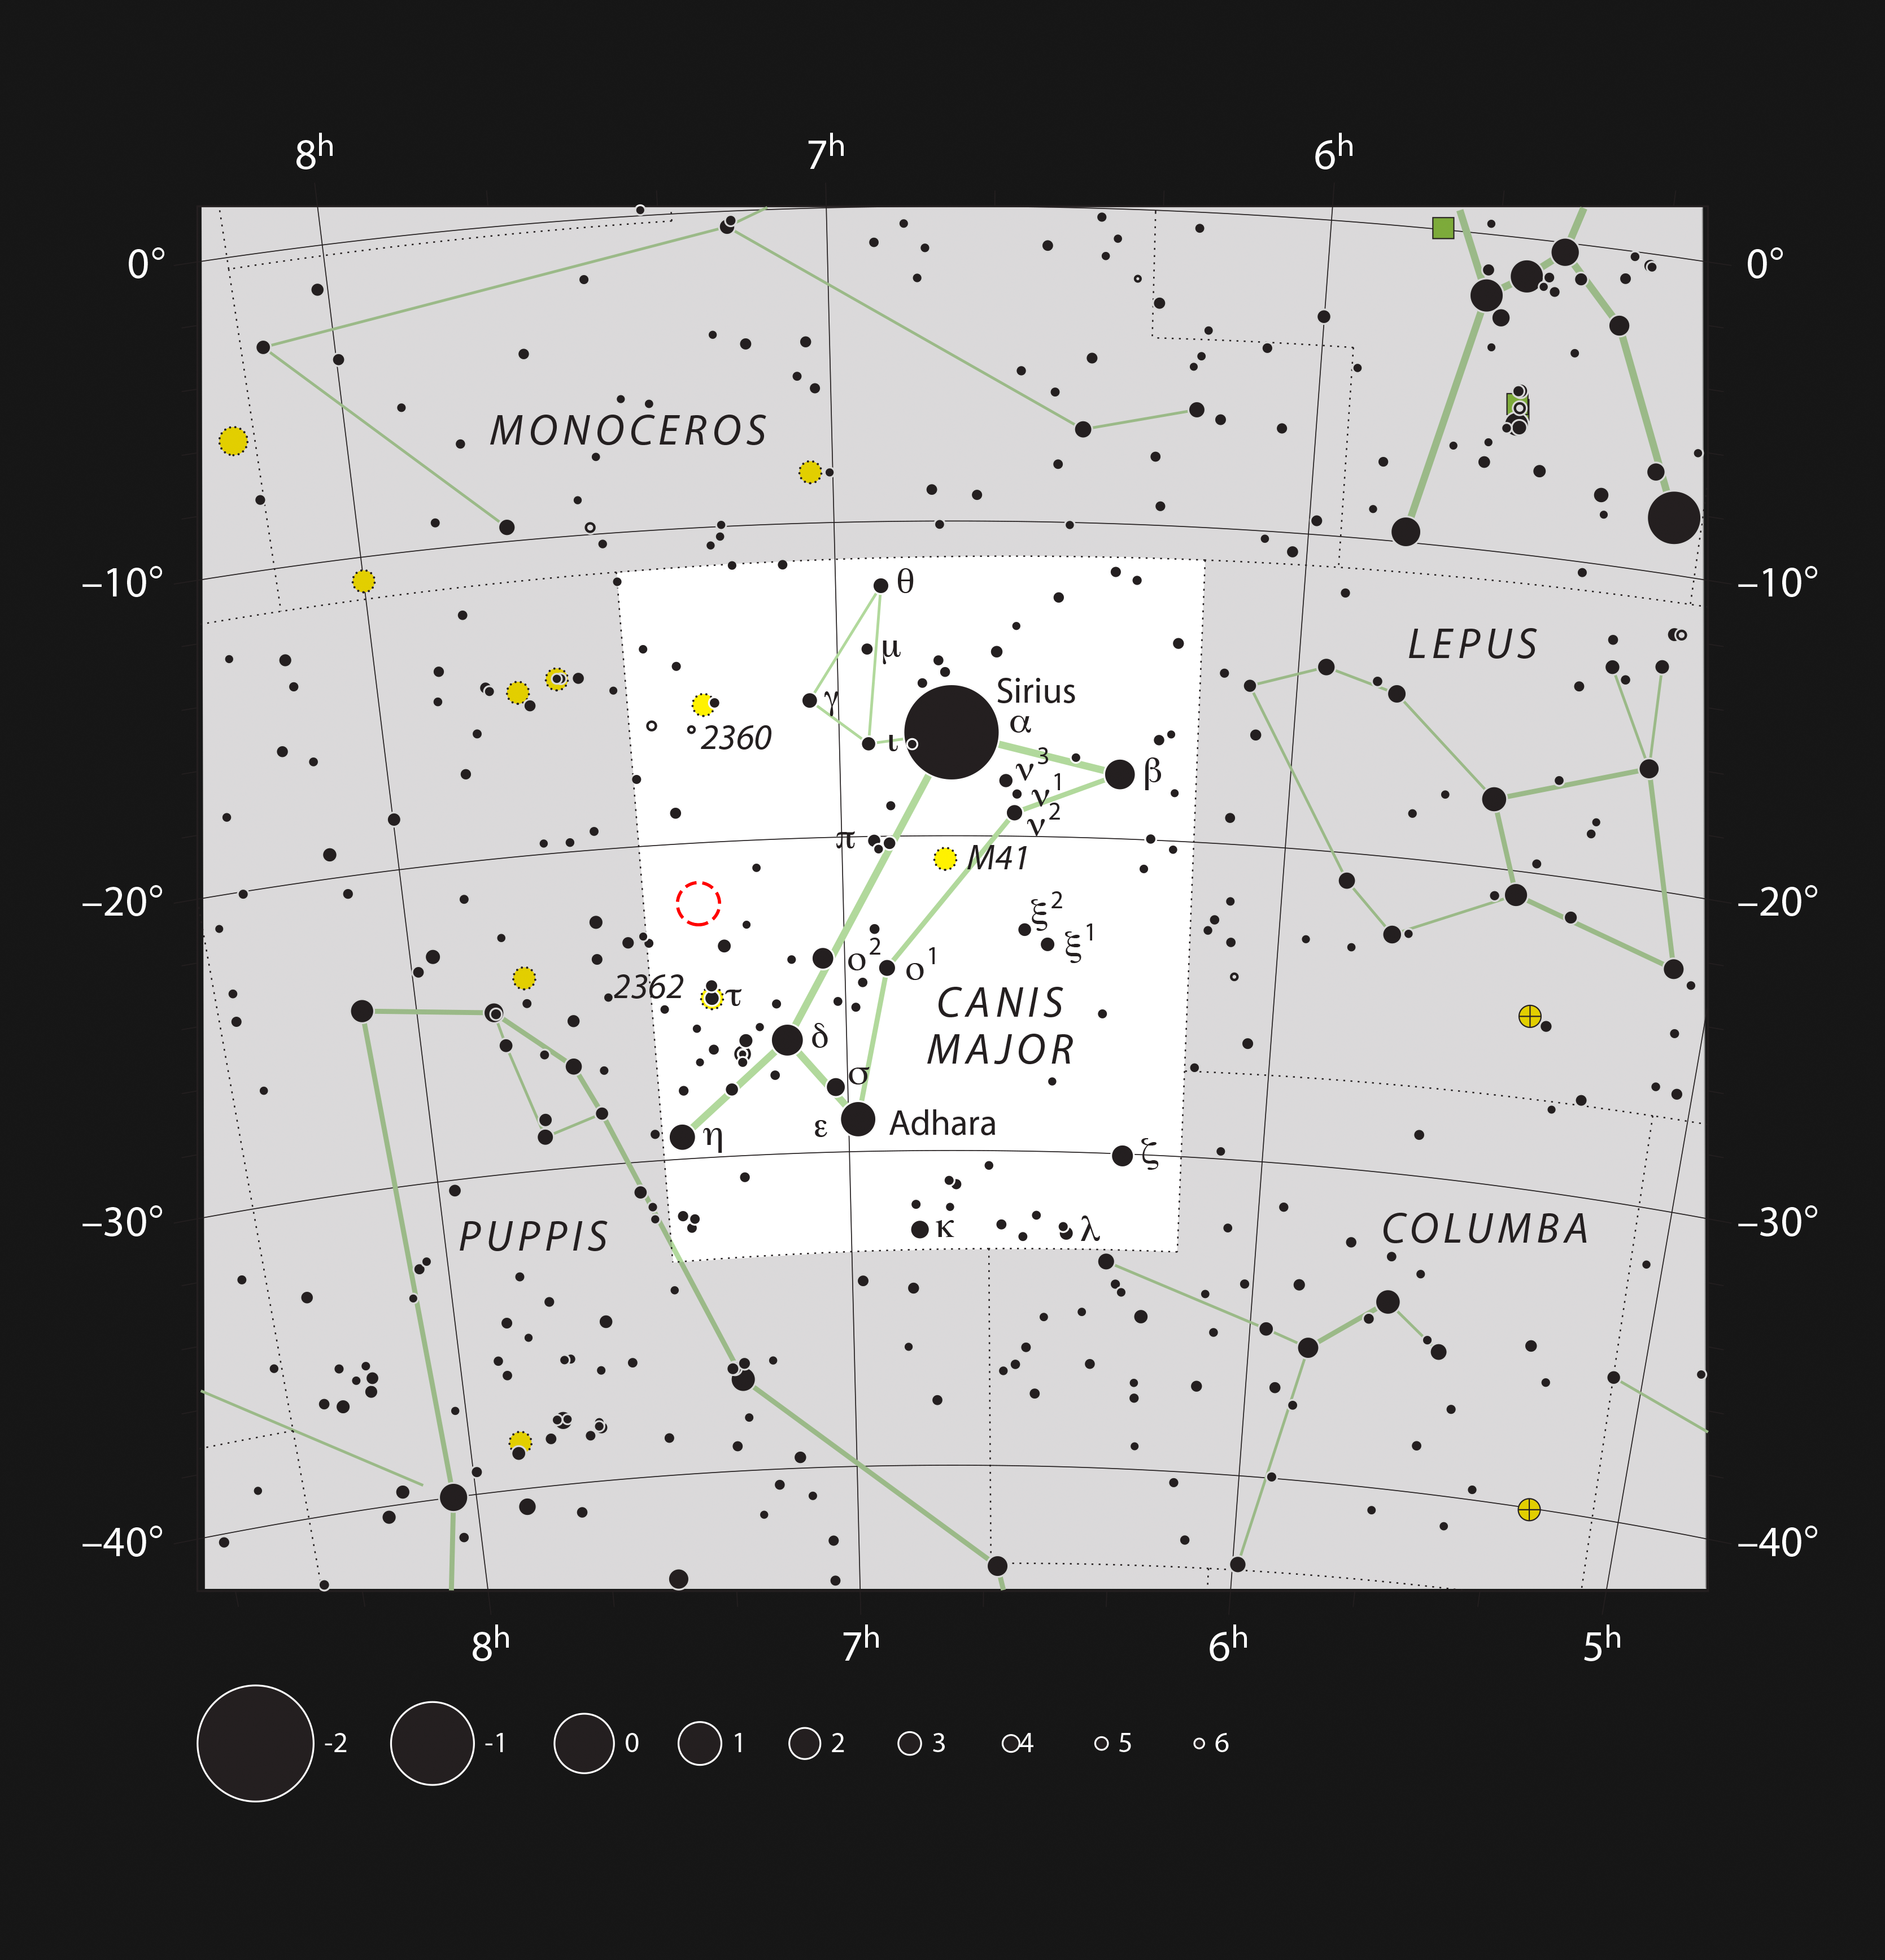

The star cluster NGC 2367 in the constellation of Canis Major

This chart shows the constellation of Canis Major (The Greater Dog). Most of the stars visible to the naked eye on a clear night are shown. The location of the bright open cluster, NGC 2367, which can well seen in a small telescope, is marked with a red circle.

Credit: ESO/IAU and Sky & Telescope